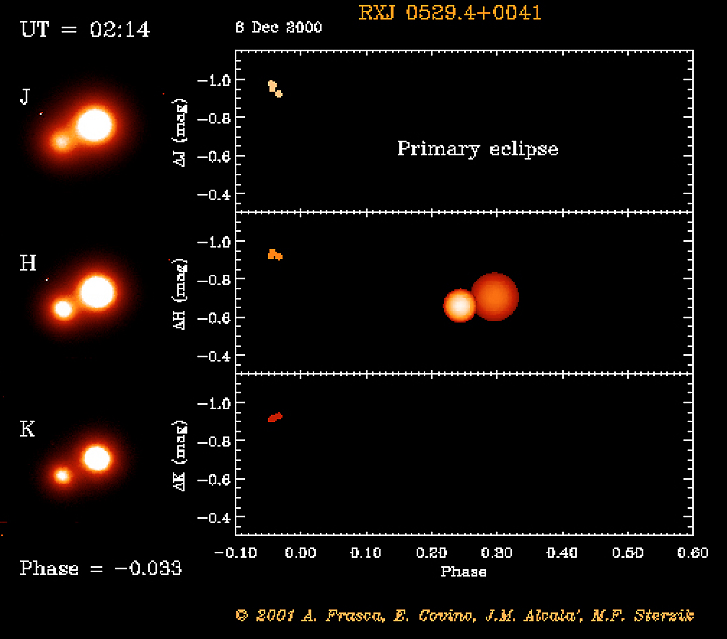

Eclipsing binary system in Orion

The RXJ 0529.4+0041 system before primary eclipse. The object RXJ 0529.4+0041 was first discovered by the X-ray satellite ROSAT. Subsequent optical spectroscopy showed this object to be a young, low-mass spectroscopic binary system. And when a team of astronomers used a 91-cm telescope at the Serra La Nave observing station on the slope of the Etna volcano (Sicily) to monitor the light curve, they also discovered that this system undergoes eclipses.

This is one of the six individual frames from the ADONIS movie of the RXJ 0529.4+0041 eclipsing, binary stellar system, corresponding to the time around the "primary" eclipse.

Credit: ESO